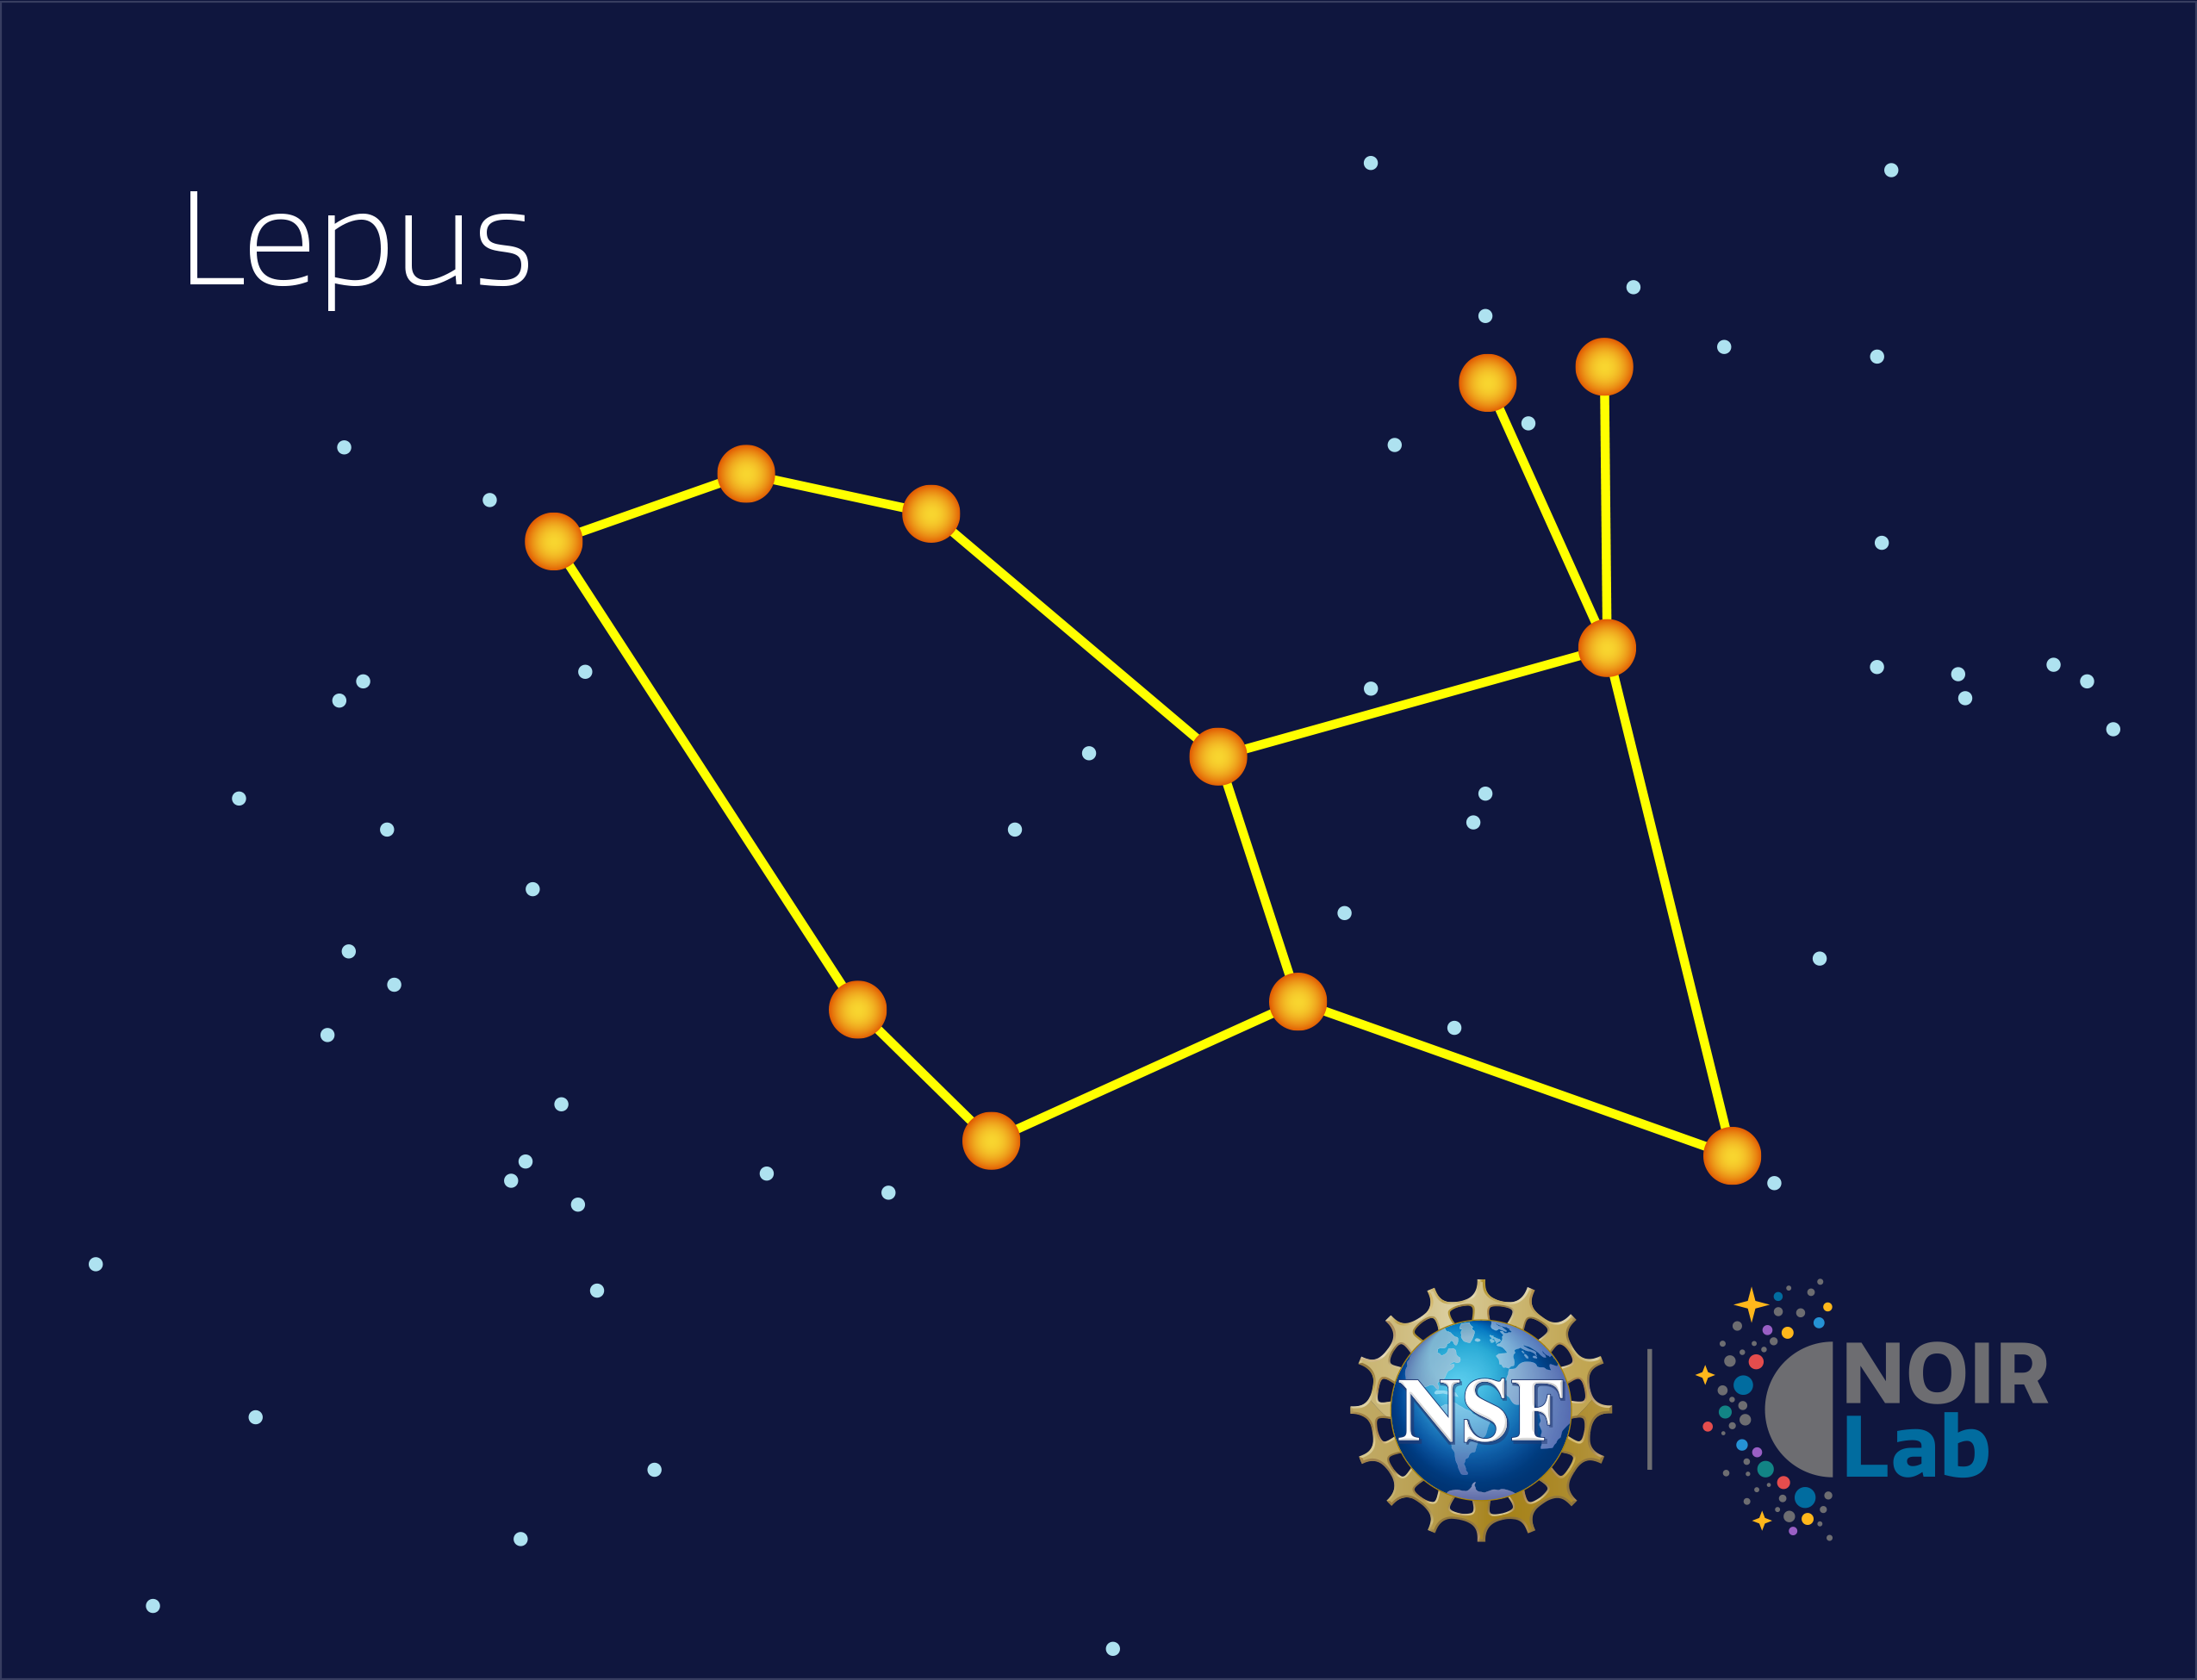

Lepus

Credit: NOIRLab